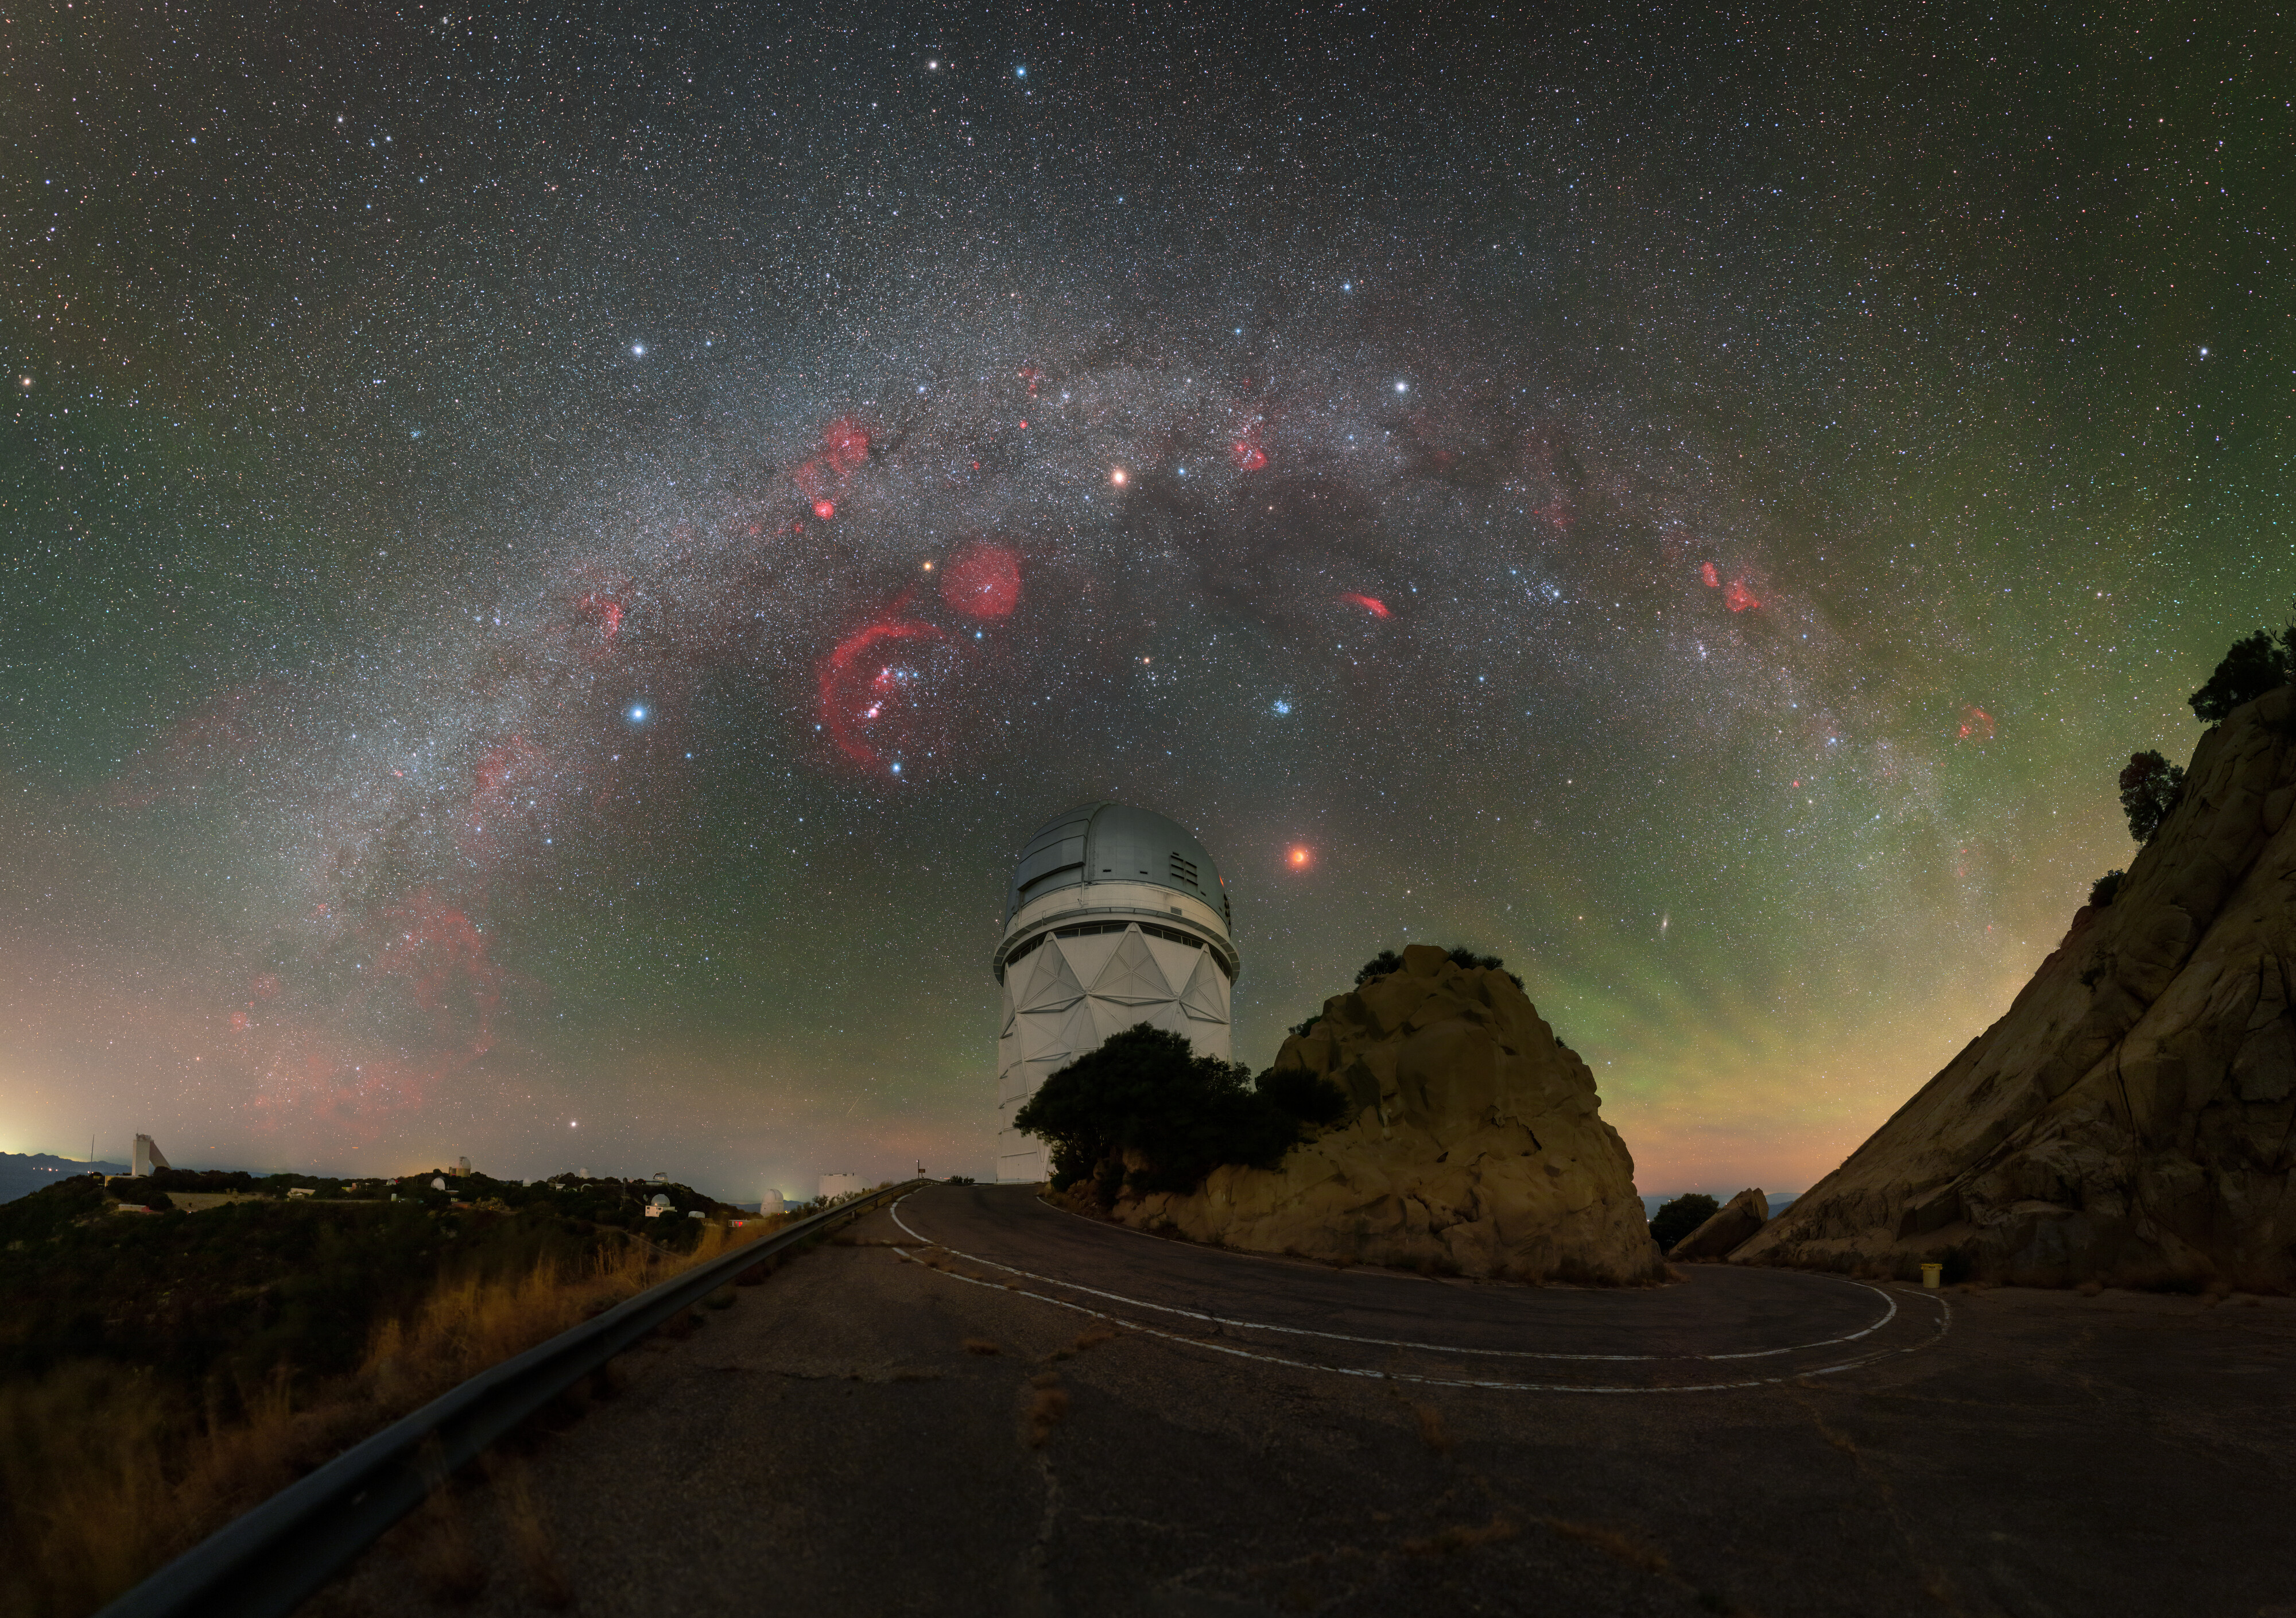

Total Lunar Eclipse and Milky Way arching over Mayall

Next to the Nicholas U. Mayall 4-meter Telescope at Kitt Peak National Observatory, a Program of NSF NOIRLab, a total lunar eclipse crawls across the desert sky in the early morning hours of yesterday in this week’s Image of the Week. The Milky Way, dotted by star-forming regions, arches over the telescope (explore in the zoomable image).

This year, the typical two annual lunar eclipses were both total, something which hasn’t happened since 2018. You can see the other 2022 total lunar eclipse above Cerro Tololo International Observatory, another Program of NSF NOIRLab, in the Image of the Week here and in comparison shots here and a compilation of all 2022 lunar and solar eclipses here.

For a total lunar eclipse to occur, the Moon must enter the innermost part of the Earth’s shadow, the umbra. The Moon doesn’t align within the shadow every time it is full, but the orbits of the Earth and Moon are periodic. This means that lunar eclipses are predictable throughout time, in a roughly 18 year cycle known as the Saros series. Characteristics of the eclipse, like the type of lunar eclipse and where it will be visible on Earth, are known decades in advance. The next total lunar eclipse will happen in March 2025 — and it will be a special one for NOIRLab as the eclipse will be visible at every location where NOIRLab operates an observatory: Arizona, Hawai‘i and Chile.

Another close-up view of this total lunar eclipse can be found here, a 360-degree view to explore interactively here, a beautiful close-up timelapse videos of the eclipse here, a view of full duration of the eclipse here showing the "ozone fringe" in blue due to ozone absorption in the upper stratosphere of the Earth, a 20k fulldome view for planetariums here, and an all-sky timelapse video here.

Credit: KPNO/NOIRLab/NSF/AURA/P. Horálek (Institute of Physics in Opava)